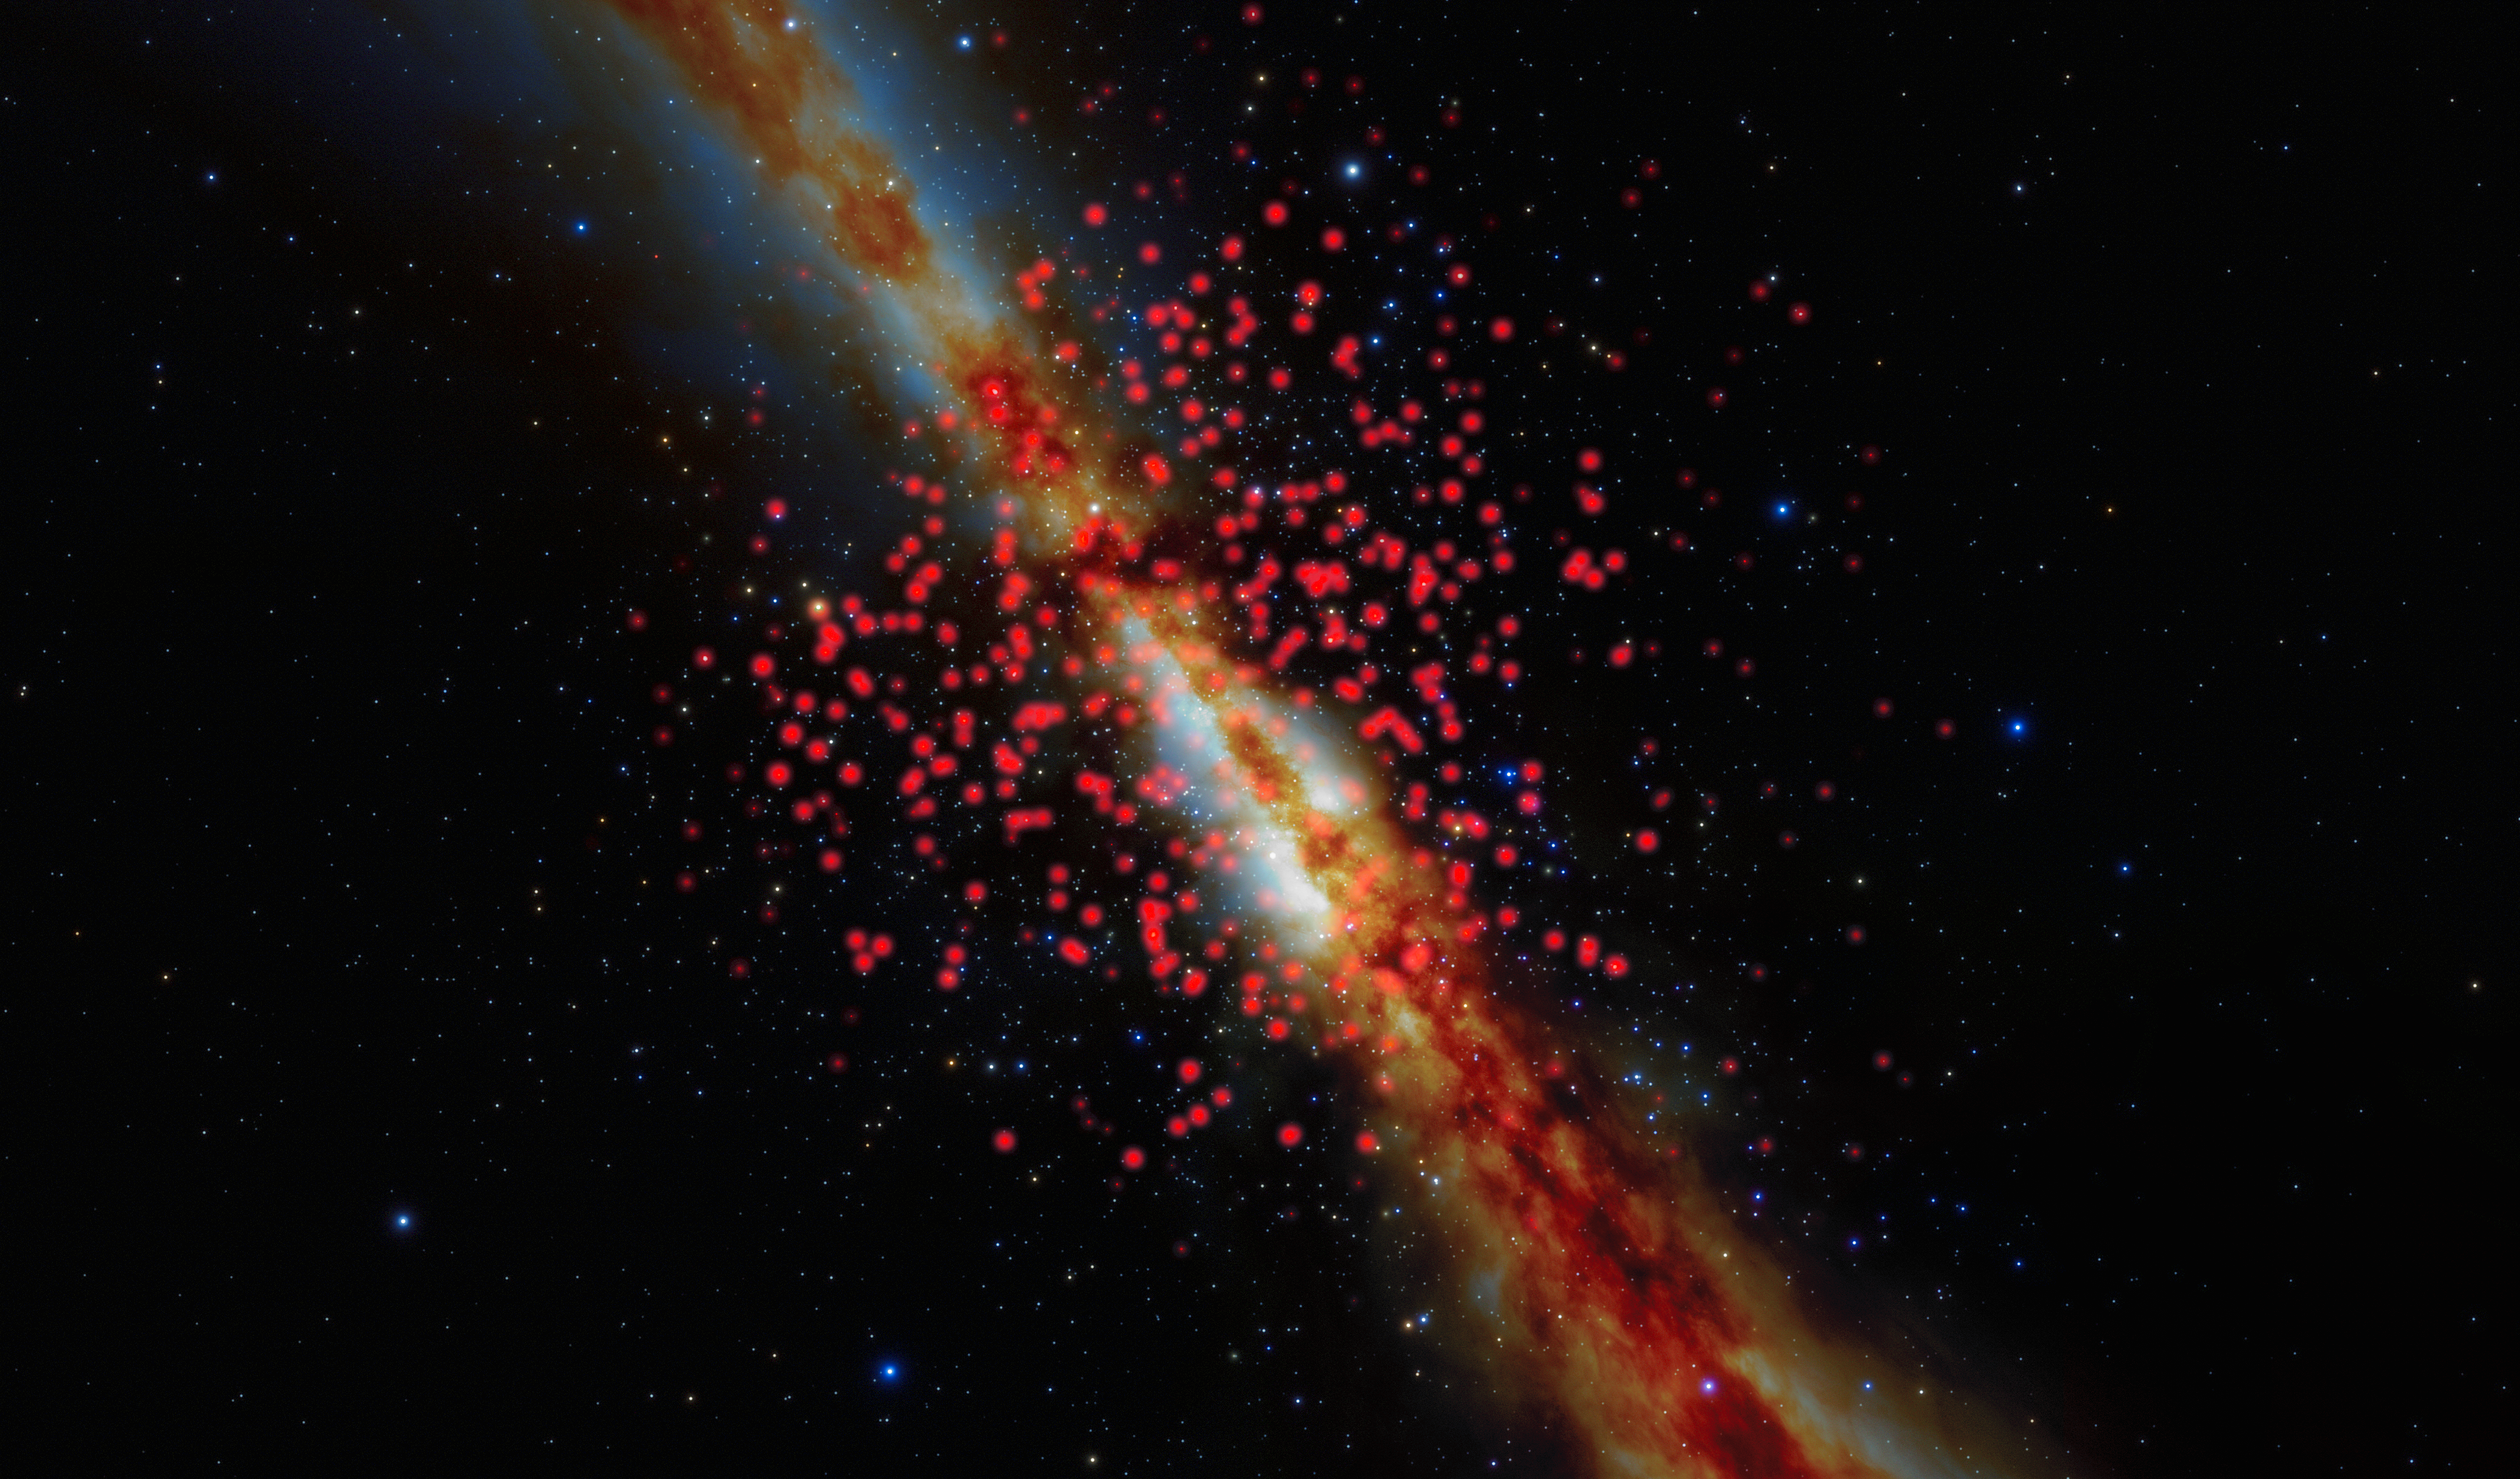

Brown dwarfs in the Sun’s neighborhood

This visualization represents a three-dimensional map of brown dwarfs (red dots) that have been discovered within 65 light-years of the Sun. The Sun, which is not shown, is located at the center of the view. The disk of the Milky Way appears in the background. Other stars close to the Sun appear as variously colored points in the field.

Credit: NOIRLab/NSF/AURA/J. da Silva (Spaceengine)